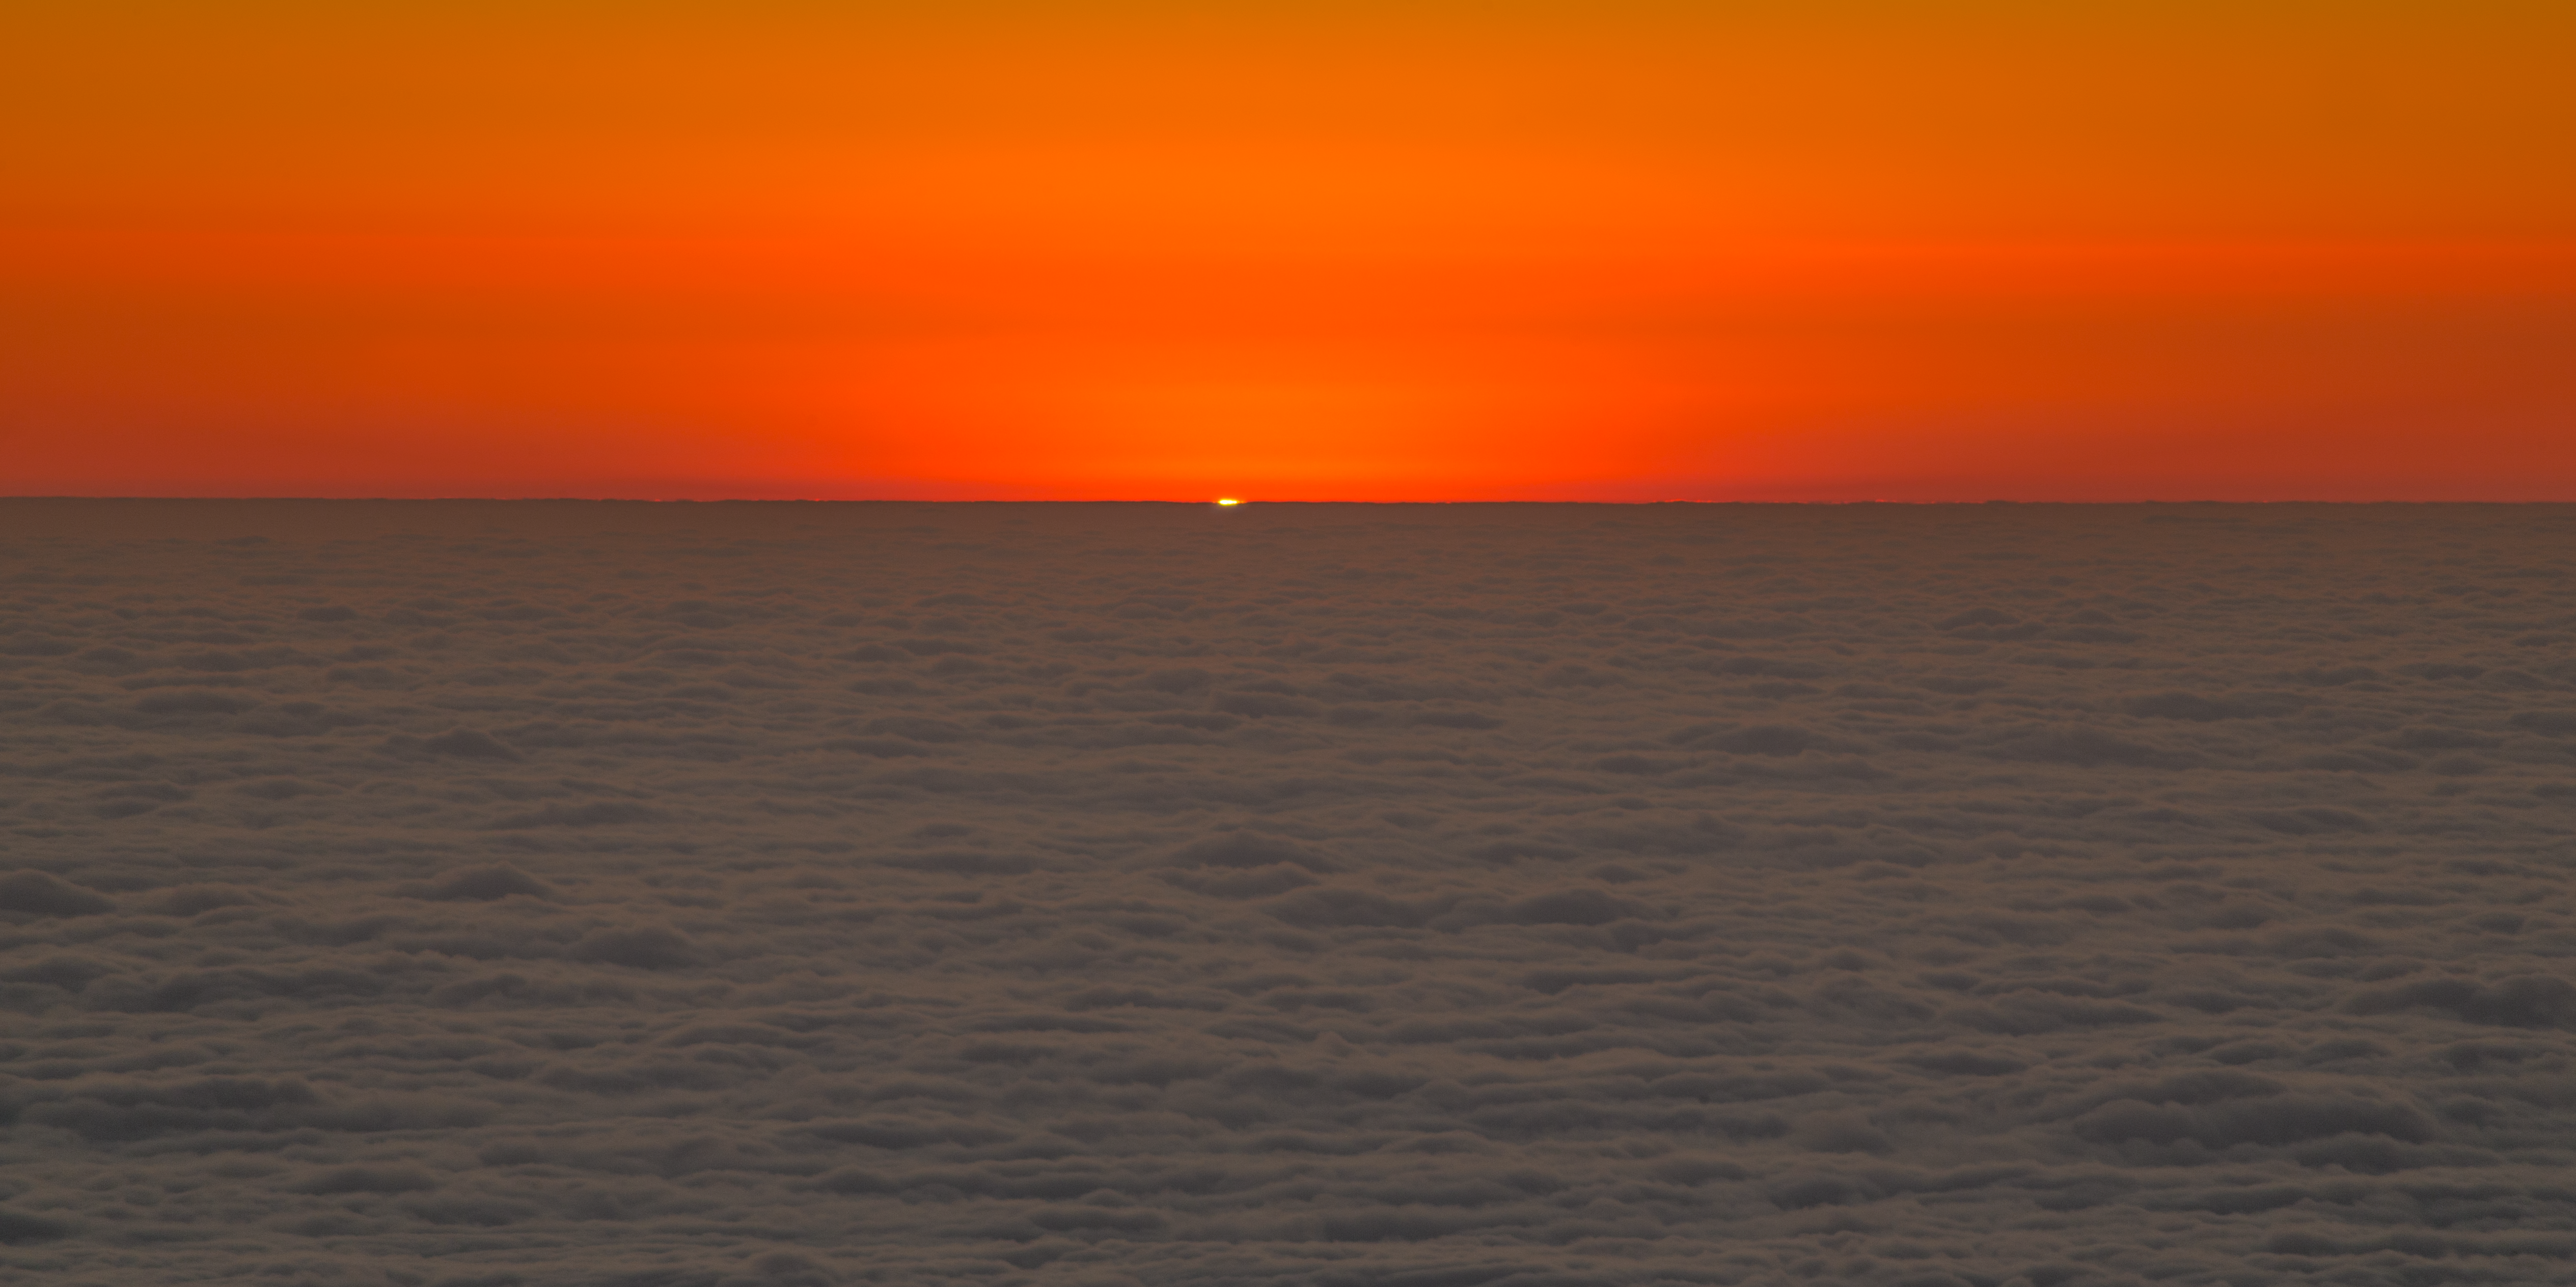

Sunset at Paranal

This stunning image shows the sunset at the Paranal Observatory, home of ESO's Very Large Telescope and large survey telescopes, moments before the Sun drops below the horizon. A subtle green flash was visible for a brief period of time.

Credit: ESO/P. Horálek